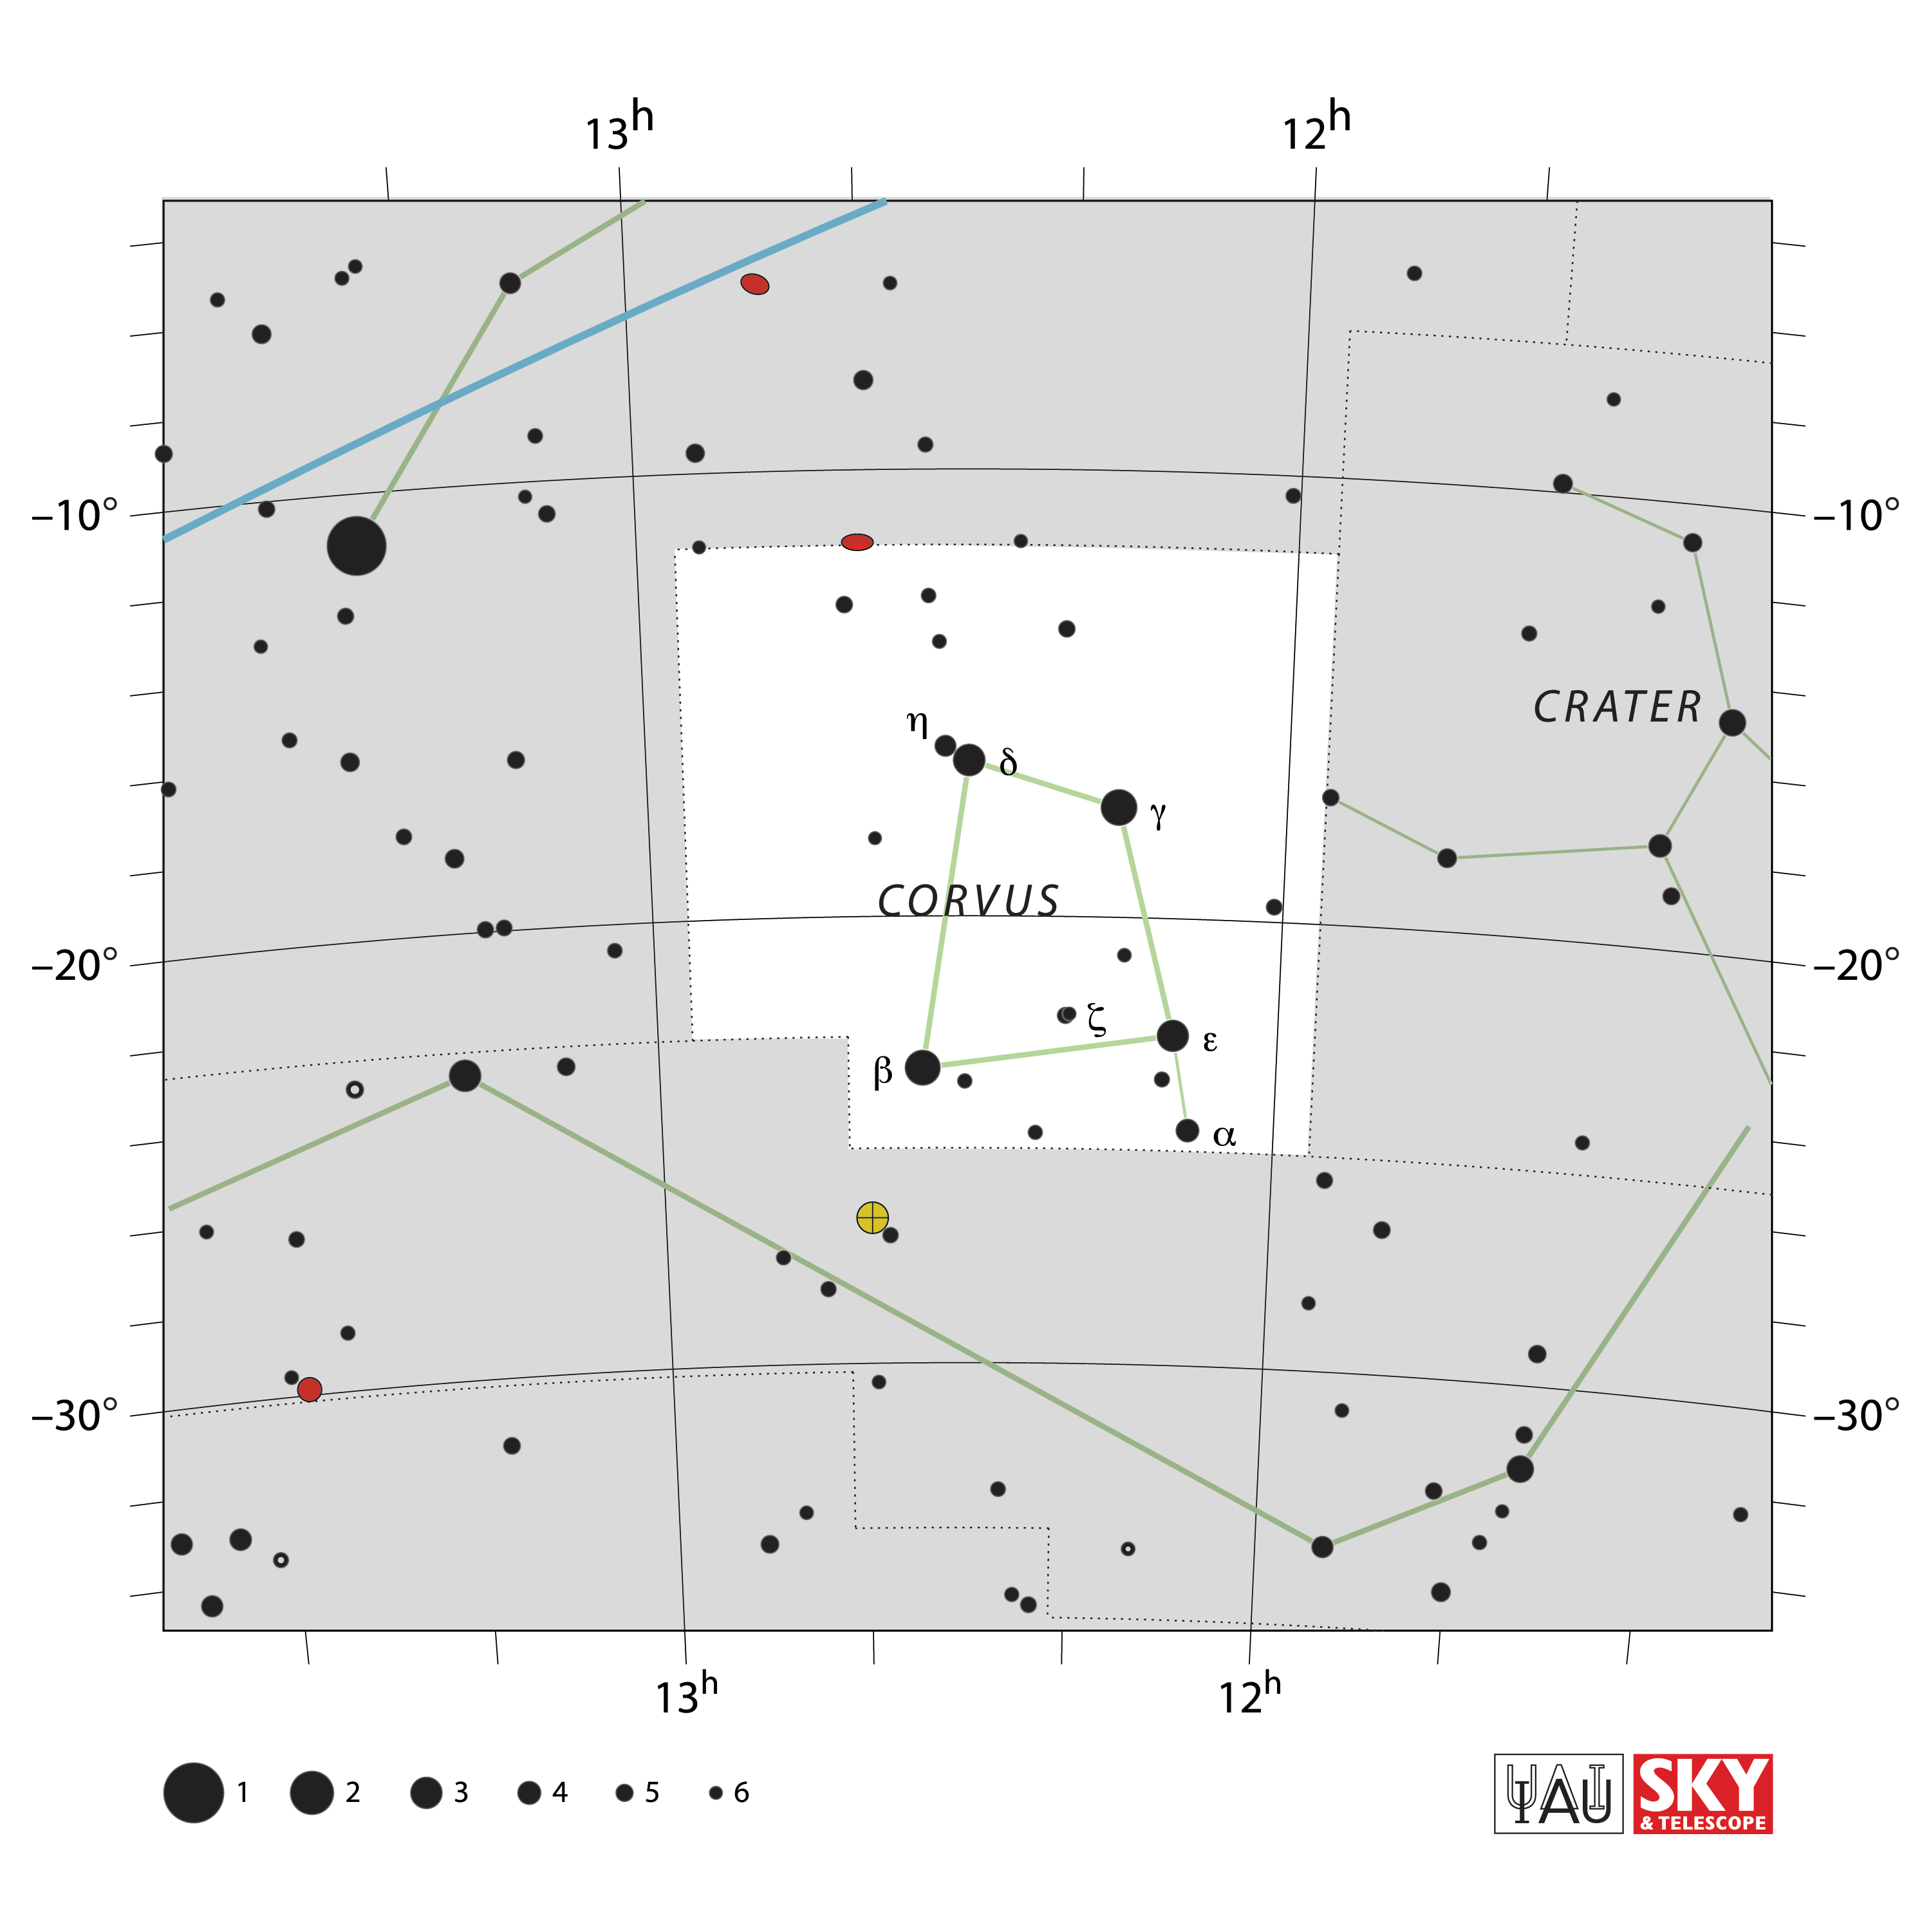

Corvus

Credit: IAU and Sky & Telescope